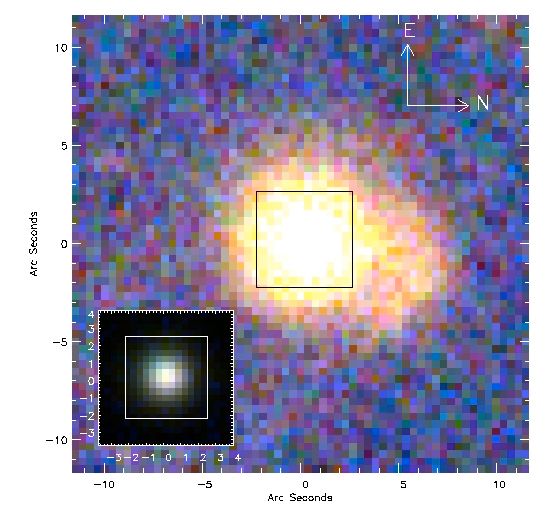

“E+A” galaxy from the Sloan Digital Sky Survey imaging

The “E+A” galaxy from the Sloan Digital Sky Survey (SDSS) imaging. The inset shows the indicated (boxed) section of the SDSS image to emphasize the brightness range and areas sampled by the GMOS-S integral field unit used for the spectroscopic mapping in this research.

Credit: International Gemini Observatory/NOIRLab/NSF/AURA